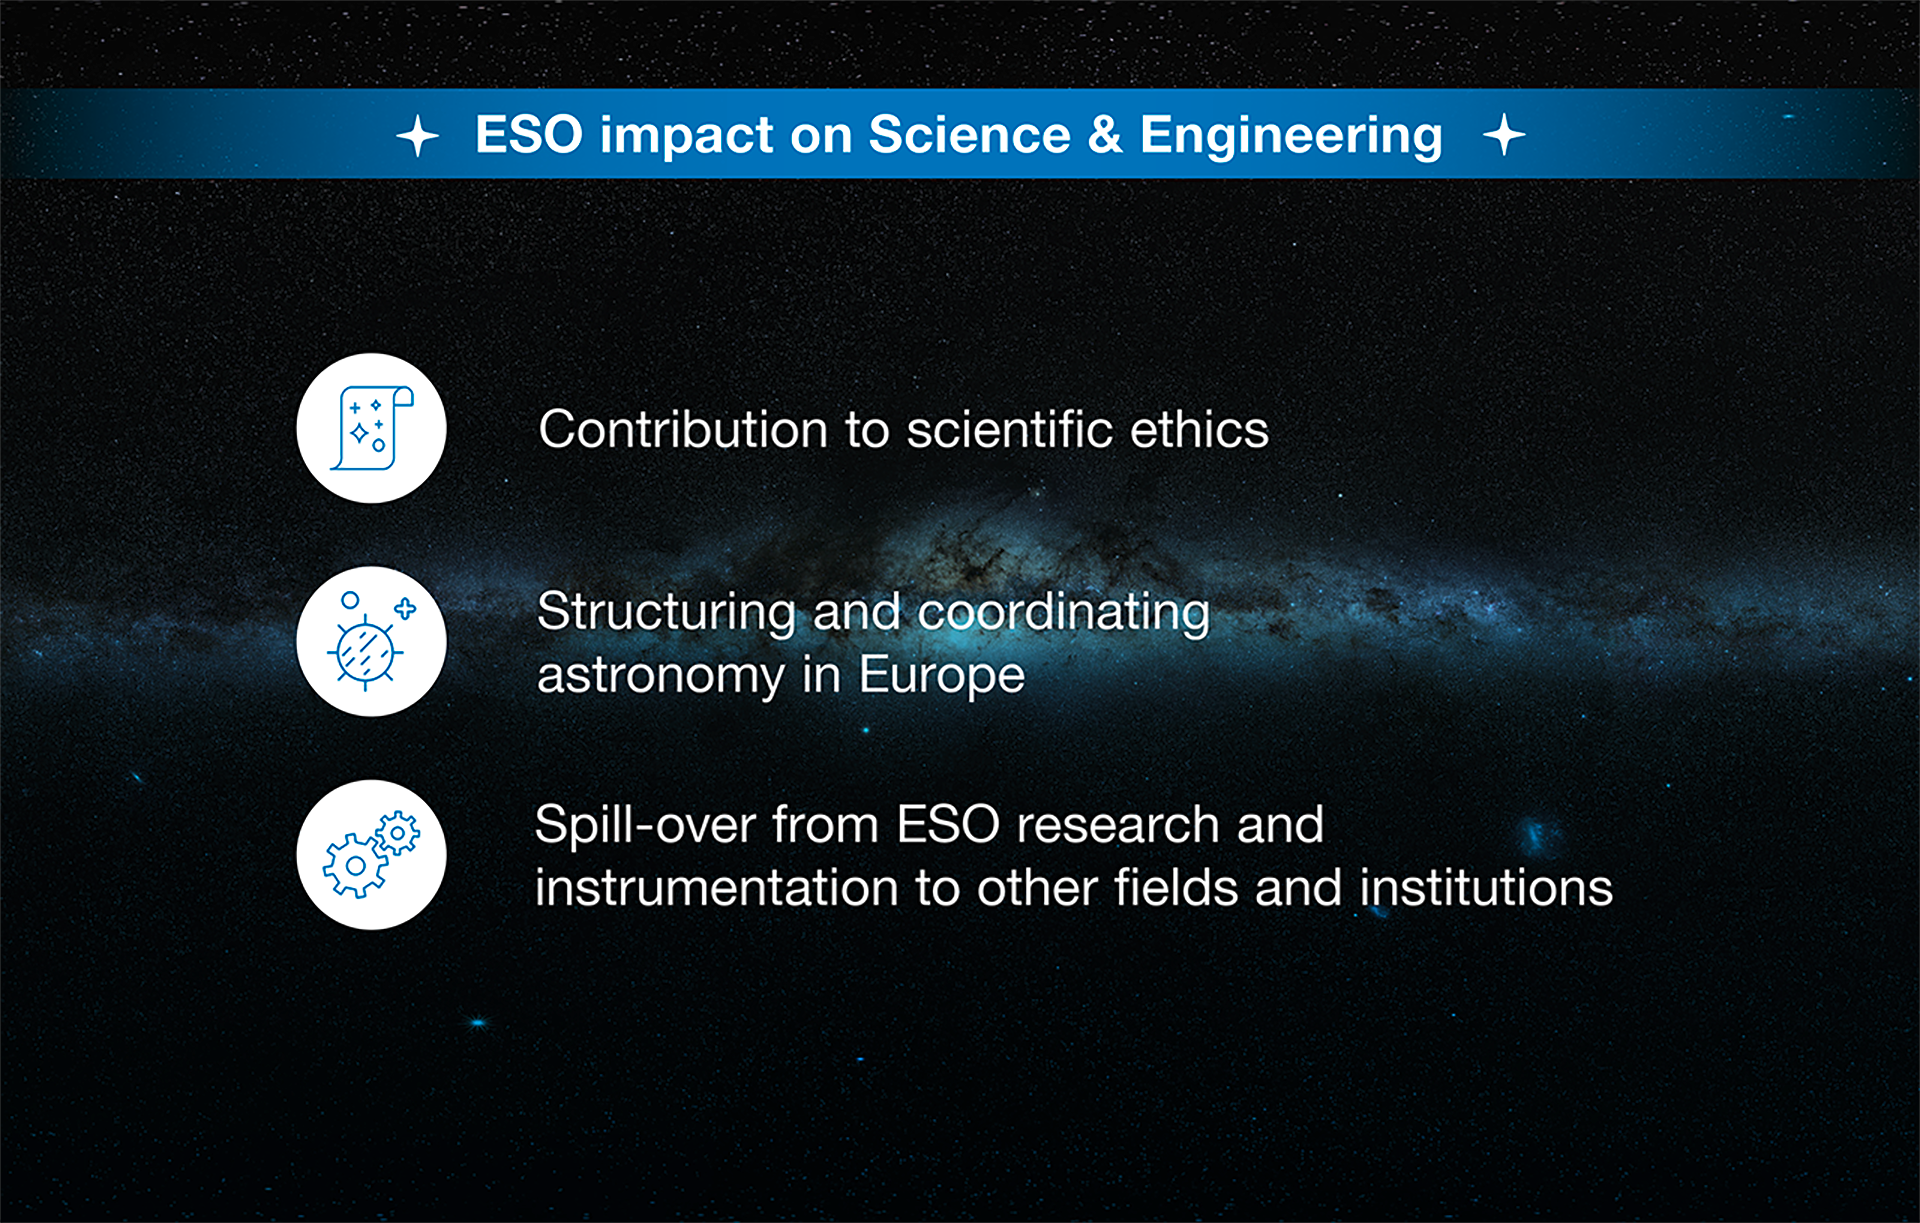

How ESO benefits its Member States - 3

This graph is related to the publication ESO’s Benefits to Society.

Credit: ESO